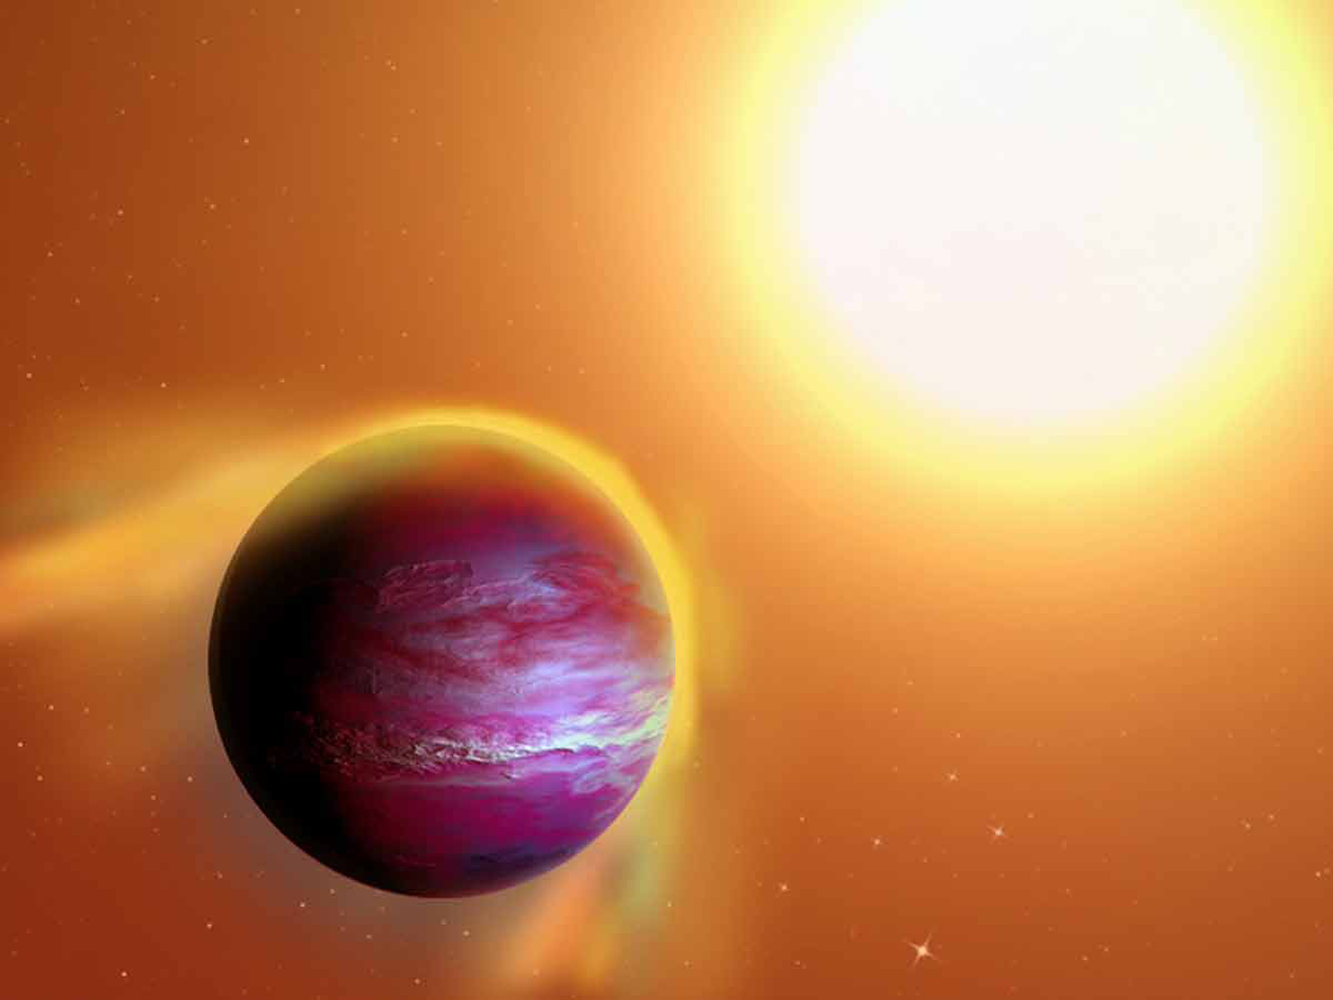

Likely new planet may be in slow death spiral

Astronomers searching for the galaxy’s youngest planets have found one unlike any other: a newborn ‘hot Jupiter’ whose outer layers are being pulled away by the star it orbits. Possibly in a slow death spiral, the planet was studied with multiple telescopes including the Kitt Peak 4-m Mayall.

Credit: A. Passwaters/Rice University